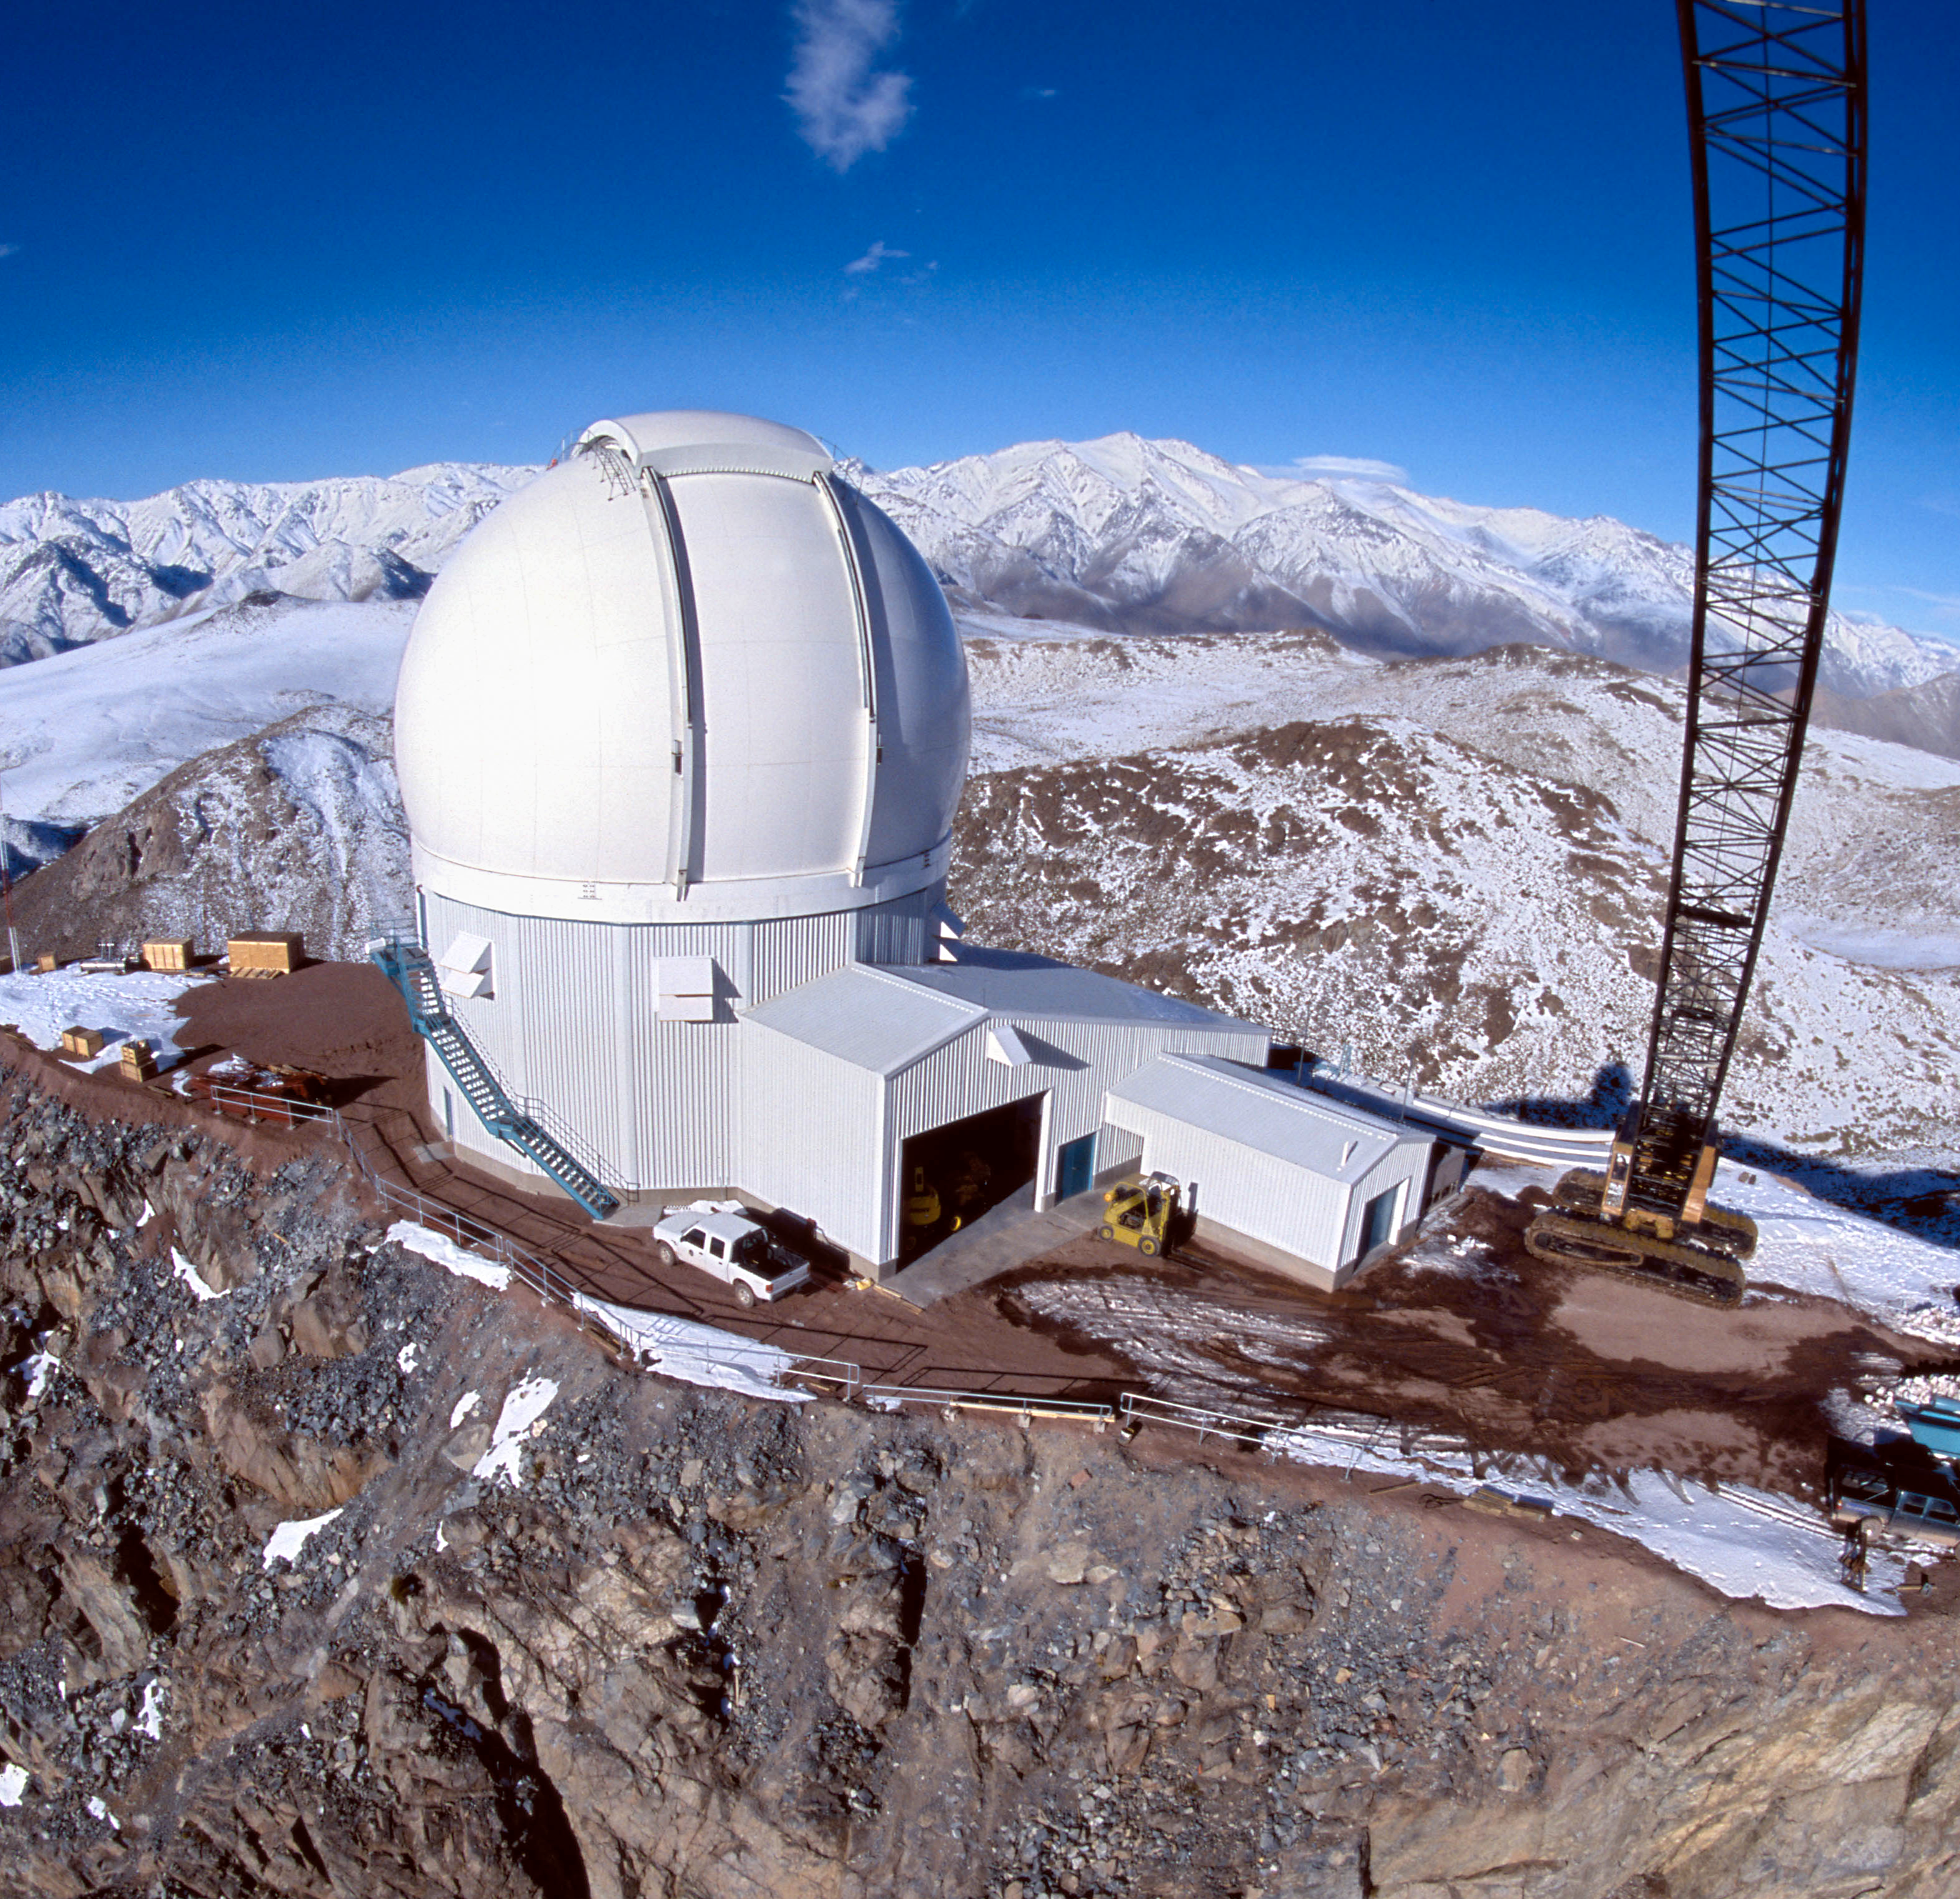

SOAR dome completed

Happiness is a weather-tight dome. With the SOAR (SOuthern Astrophysical Research) telescope dome complete and able to stand up to the worst of the winter weather, the project team is now concentrating its efforts on assembly of the telescope mount with expert on-site assistance provided by mount manufacturer Vertex RSI. This image was used as the cover for the September 2002 NOAO Newsletter (no.71) (currently only available in PDF format).

Credit: NOIRLab/NSF/AURA